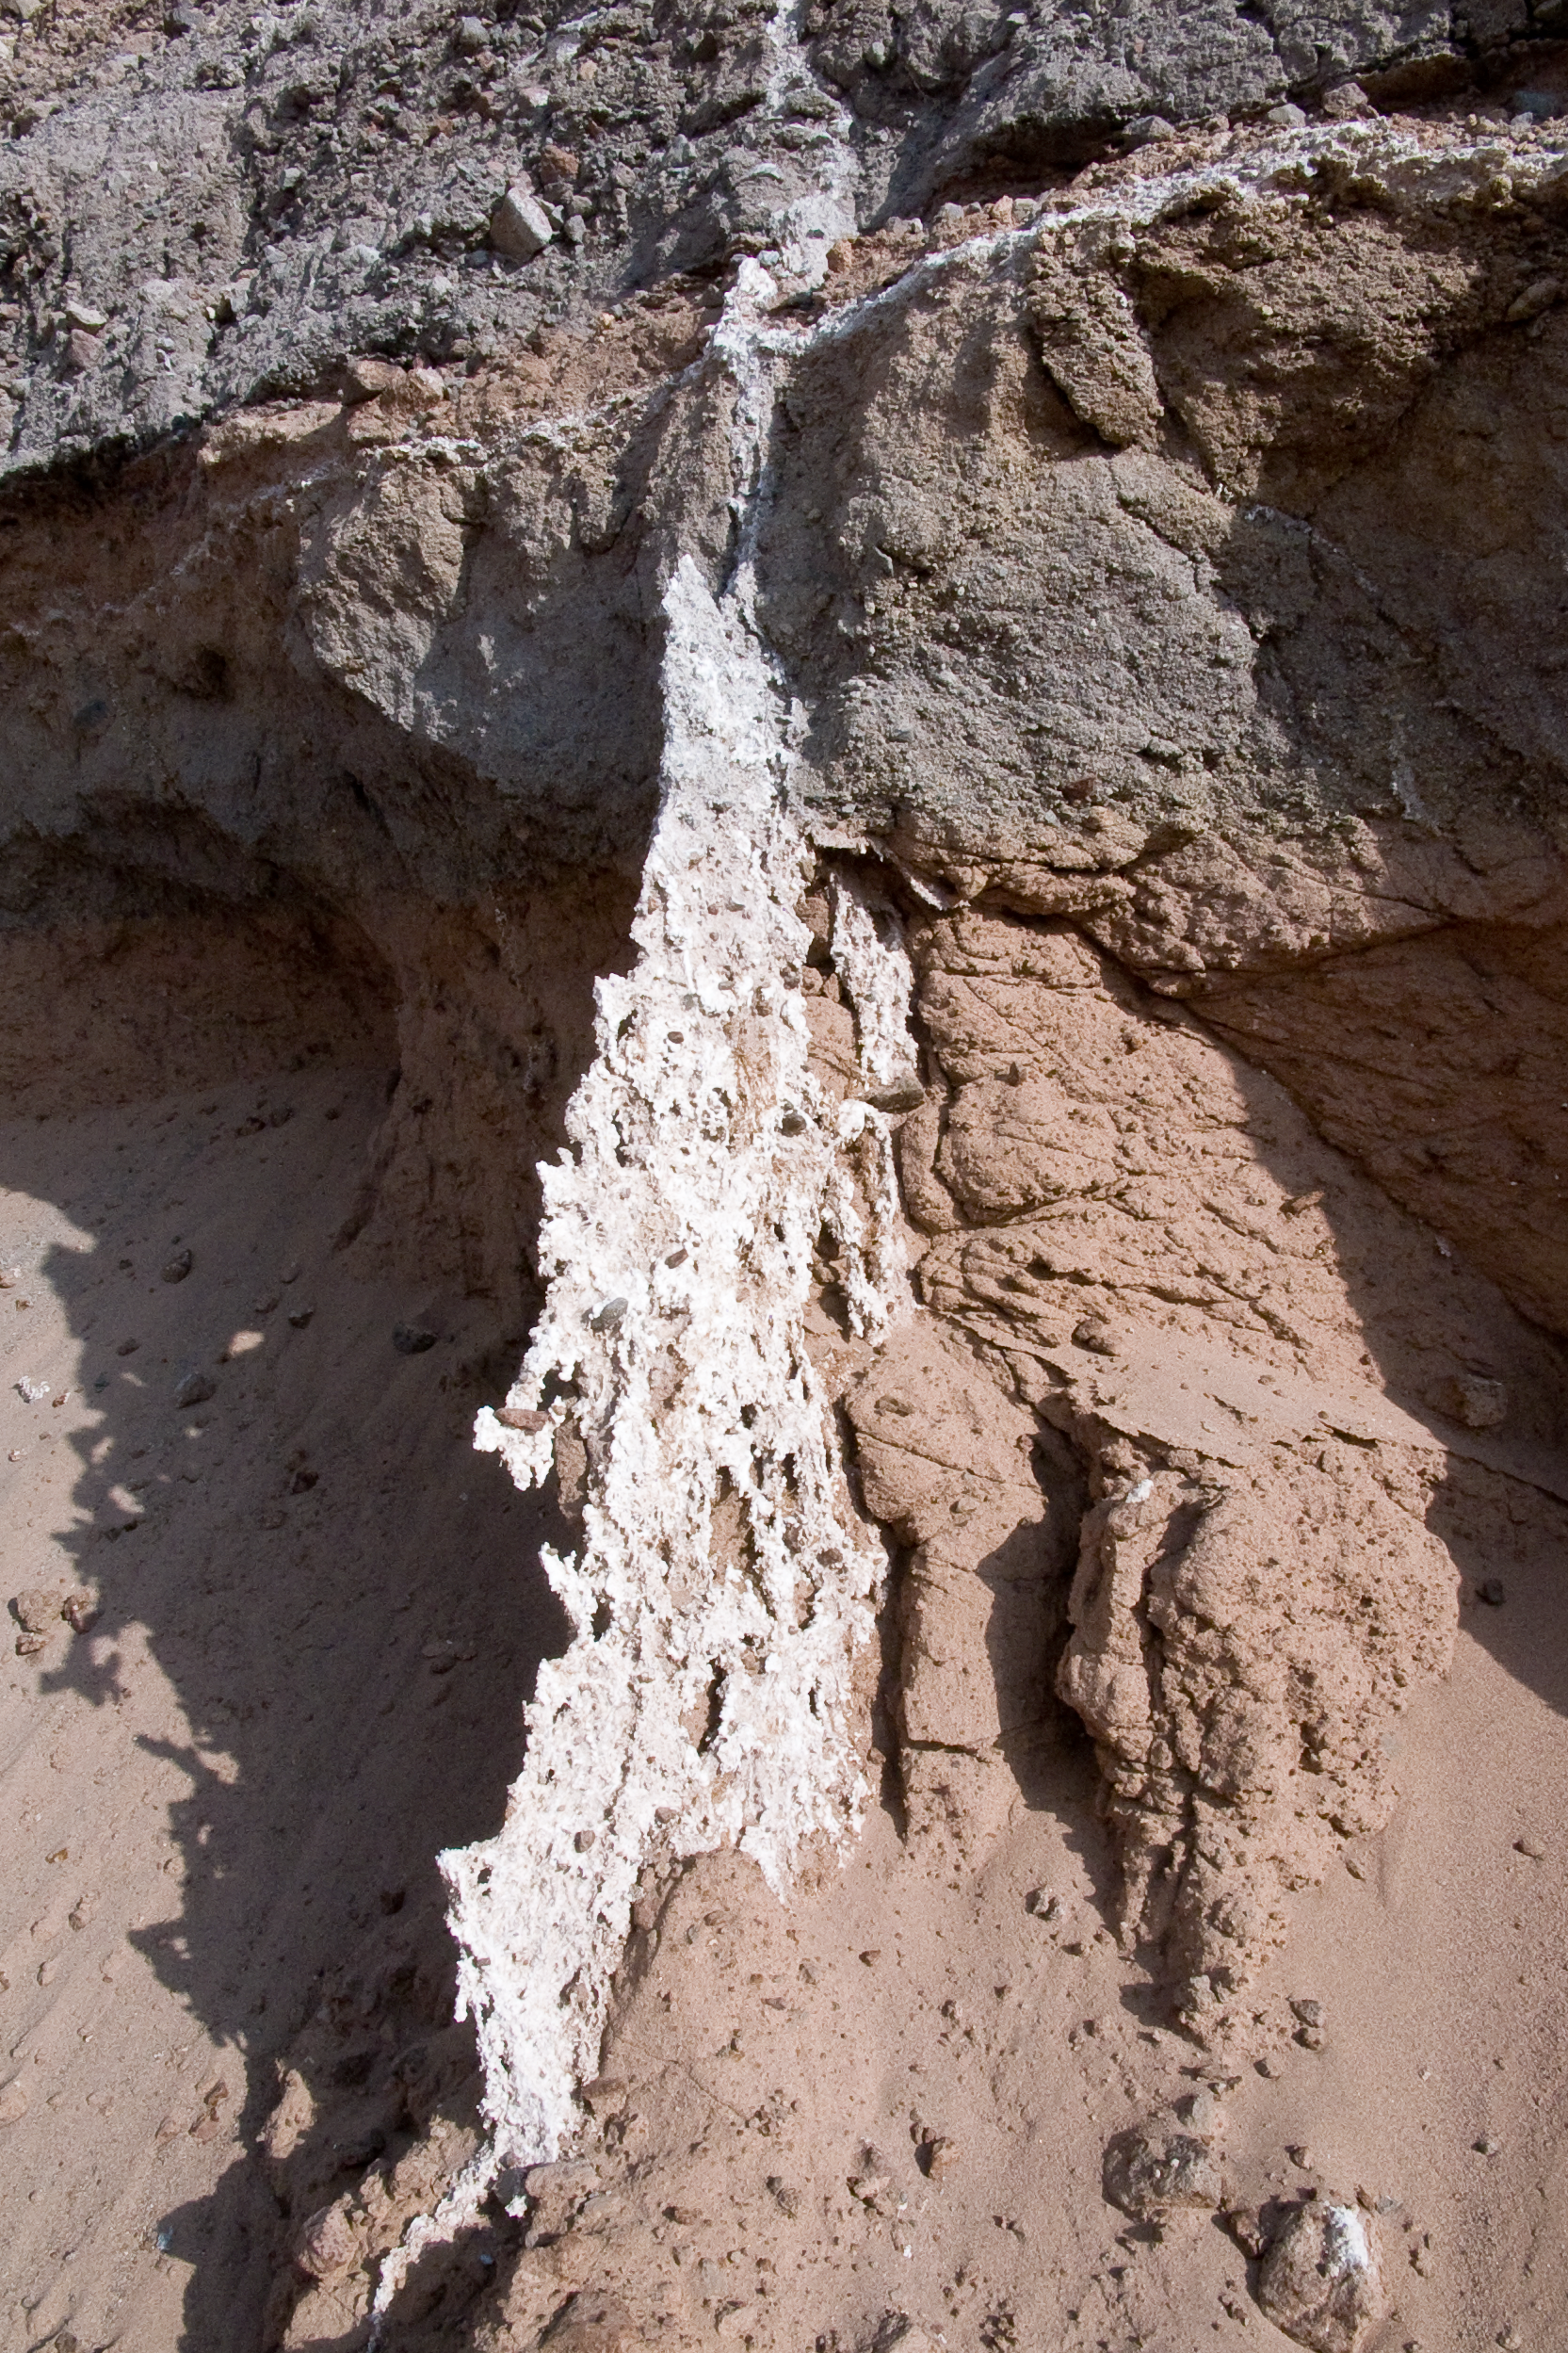

ALMA site

The natural environment around the ALMA site. This picture was obtained in August 2004.

Credit: ESO